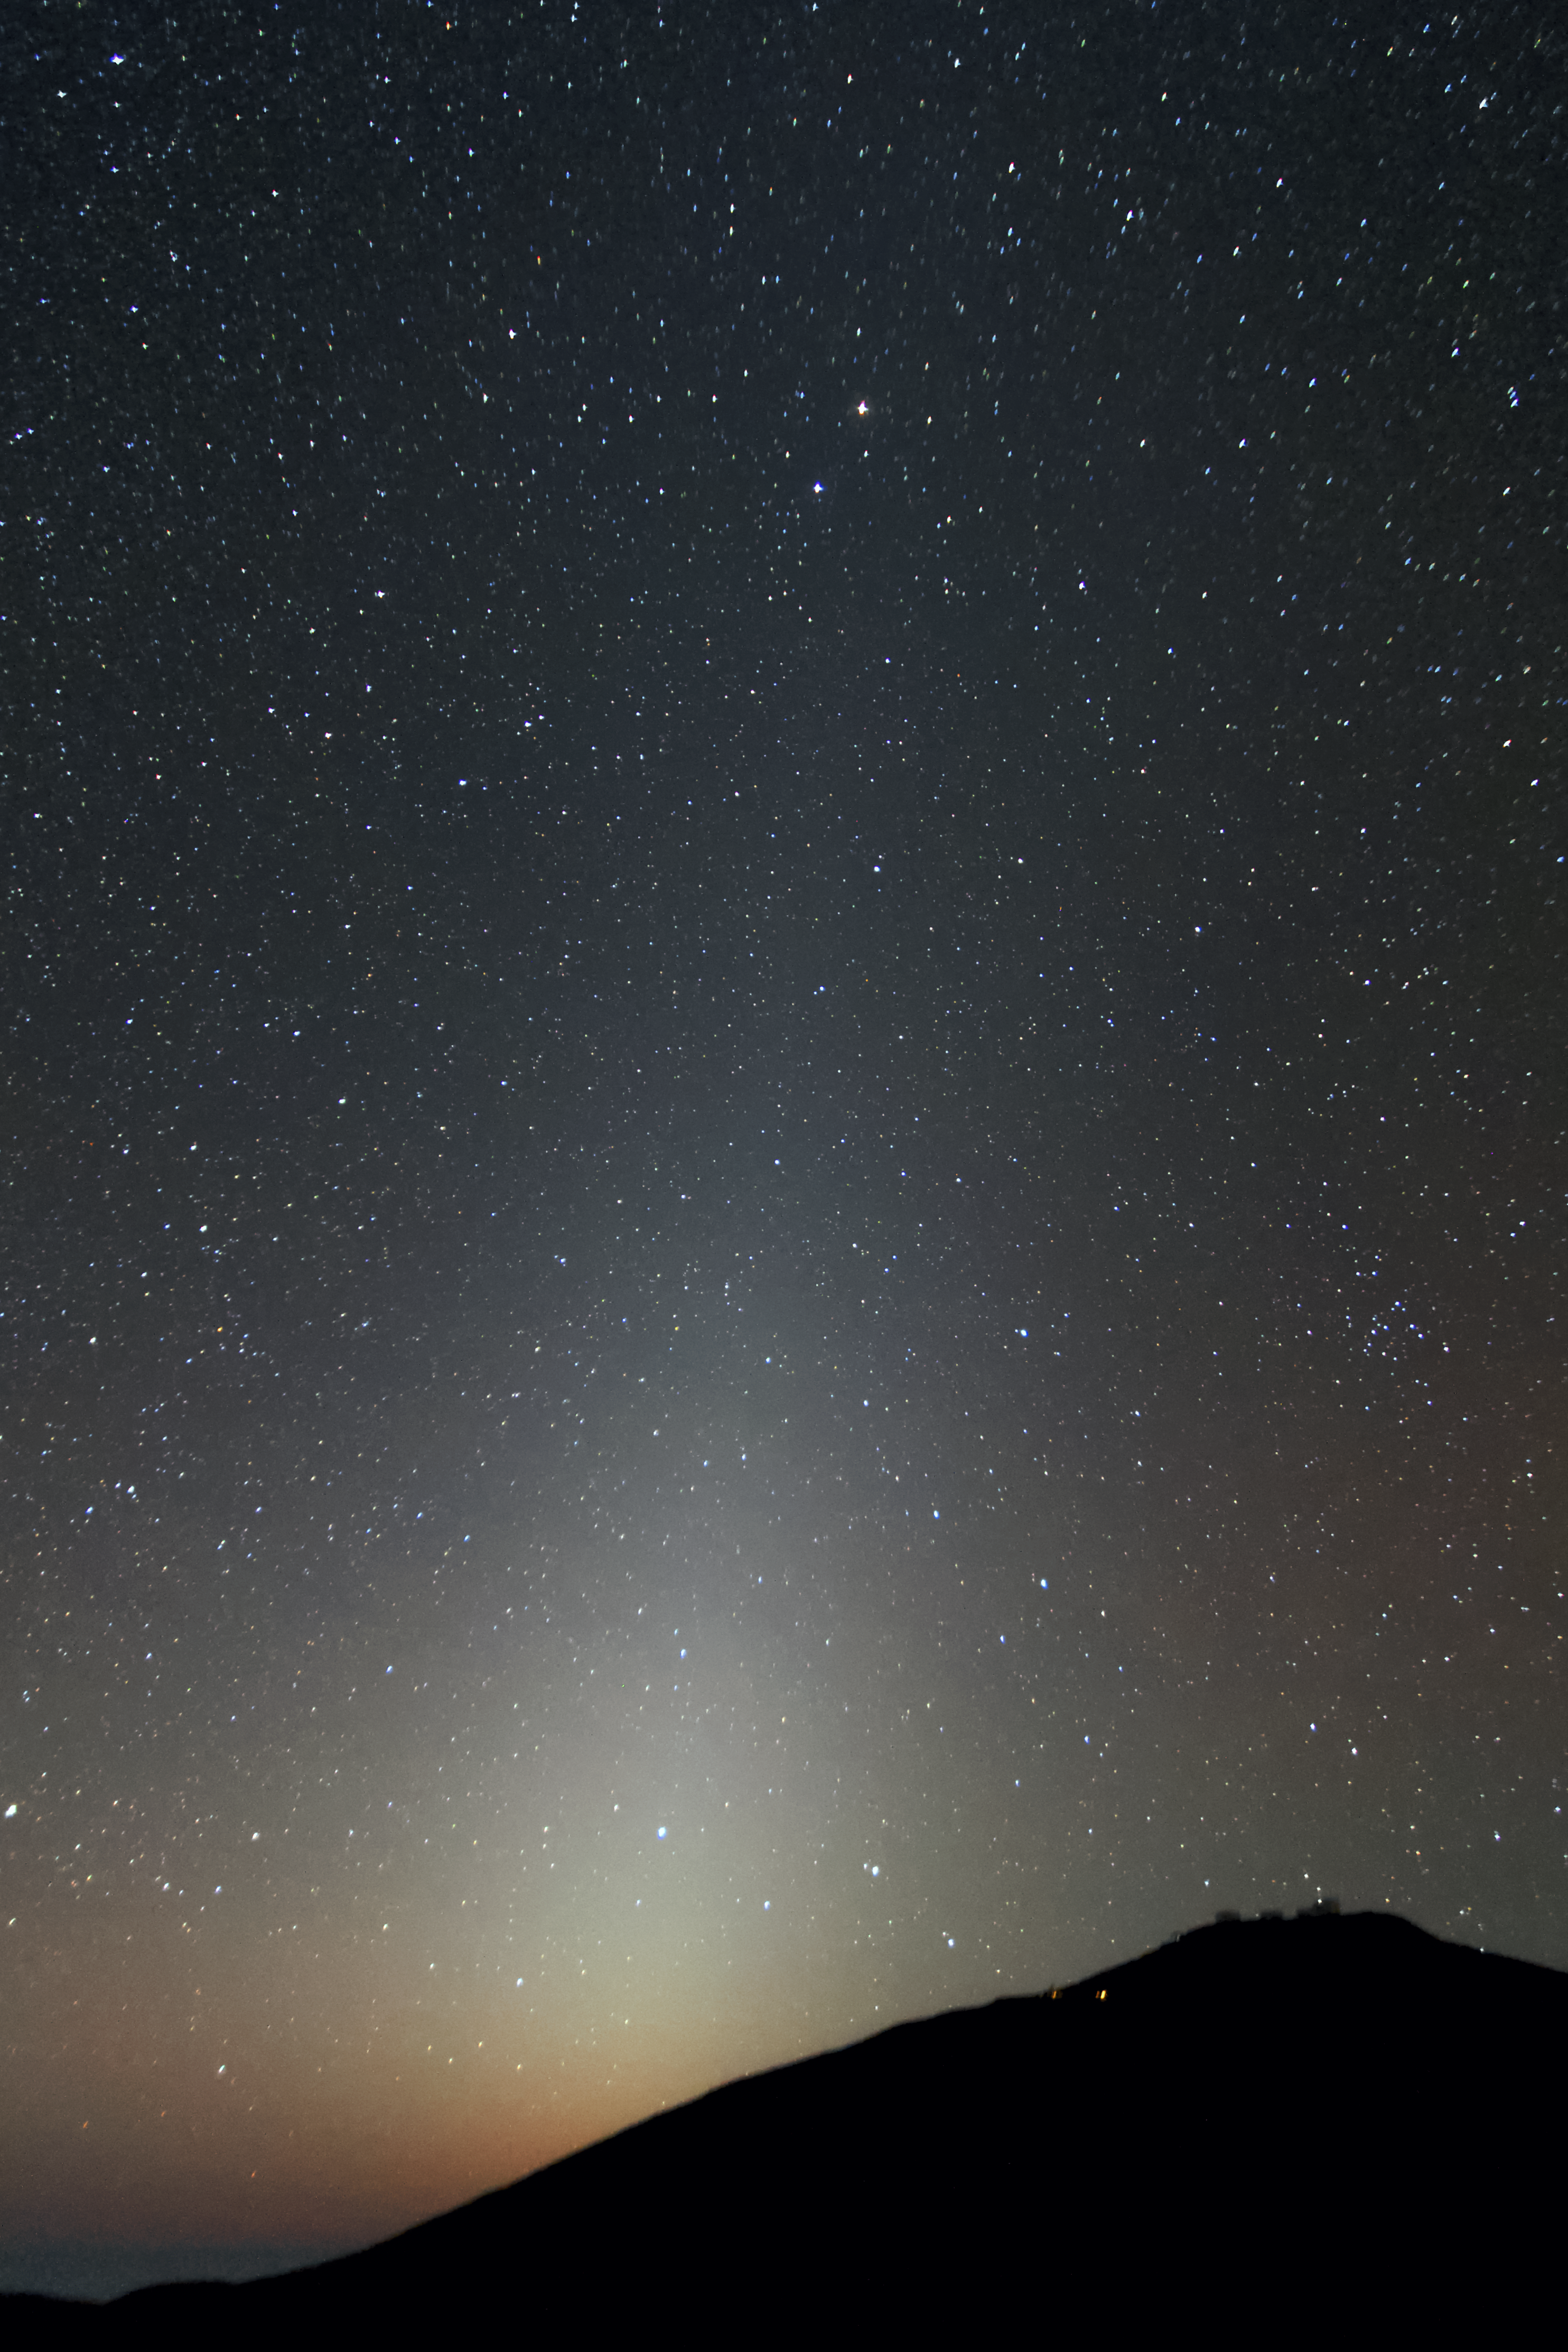

Zodiacal light at Paranal

A bright zodiacal light is visible over the Paranal Observatory. Seeing this faint light in such a detail shows once more the quality of the atmosphere in the Atacama Desert.

Credit: A. Fitzsimmons/ESO